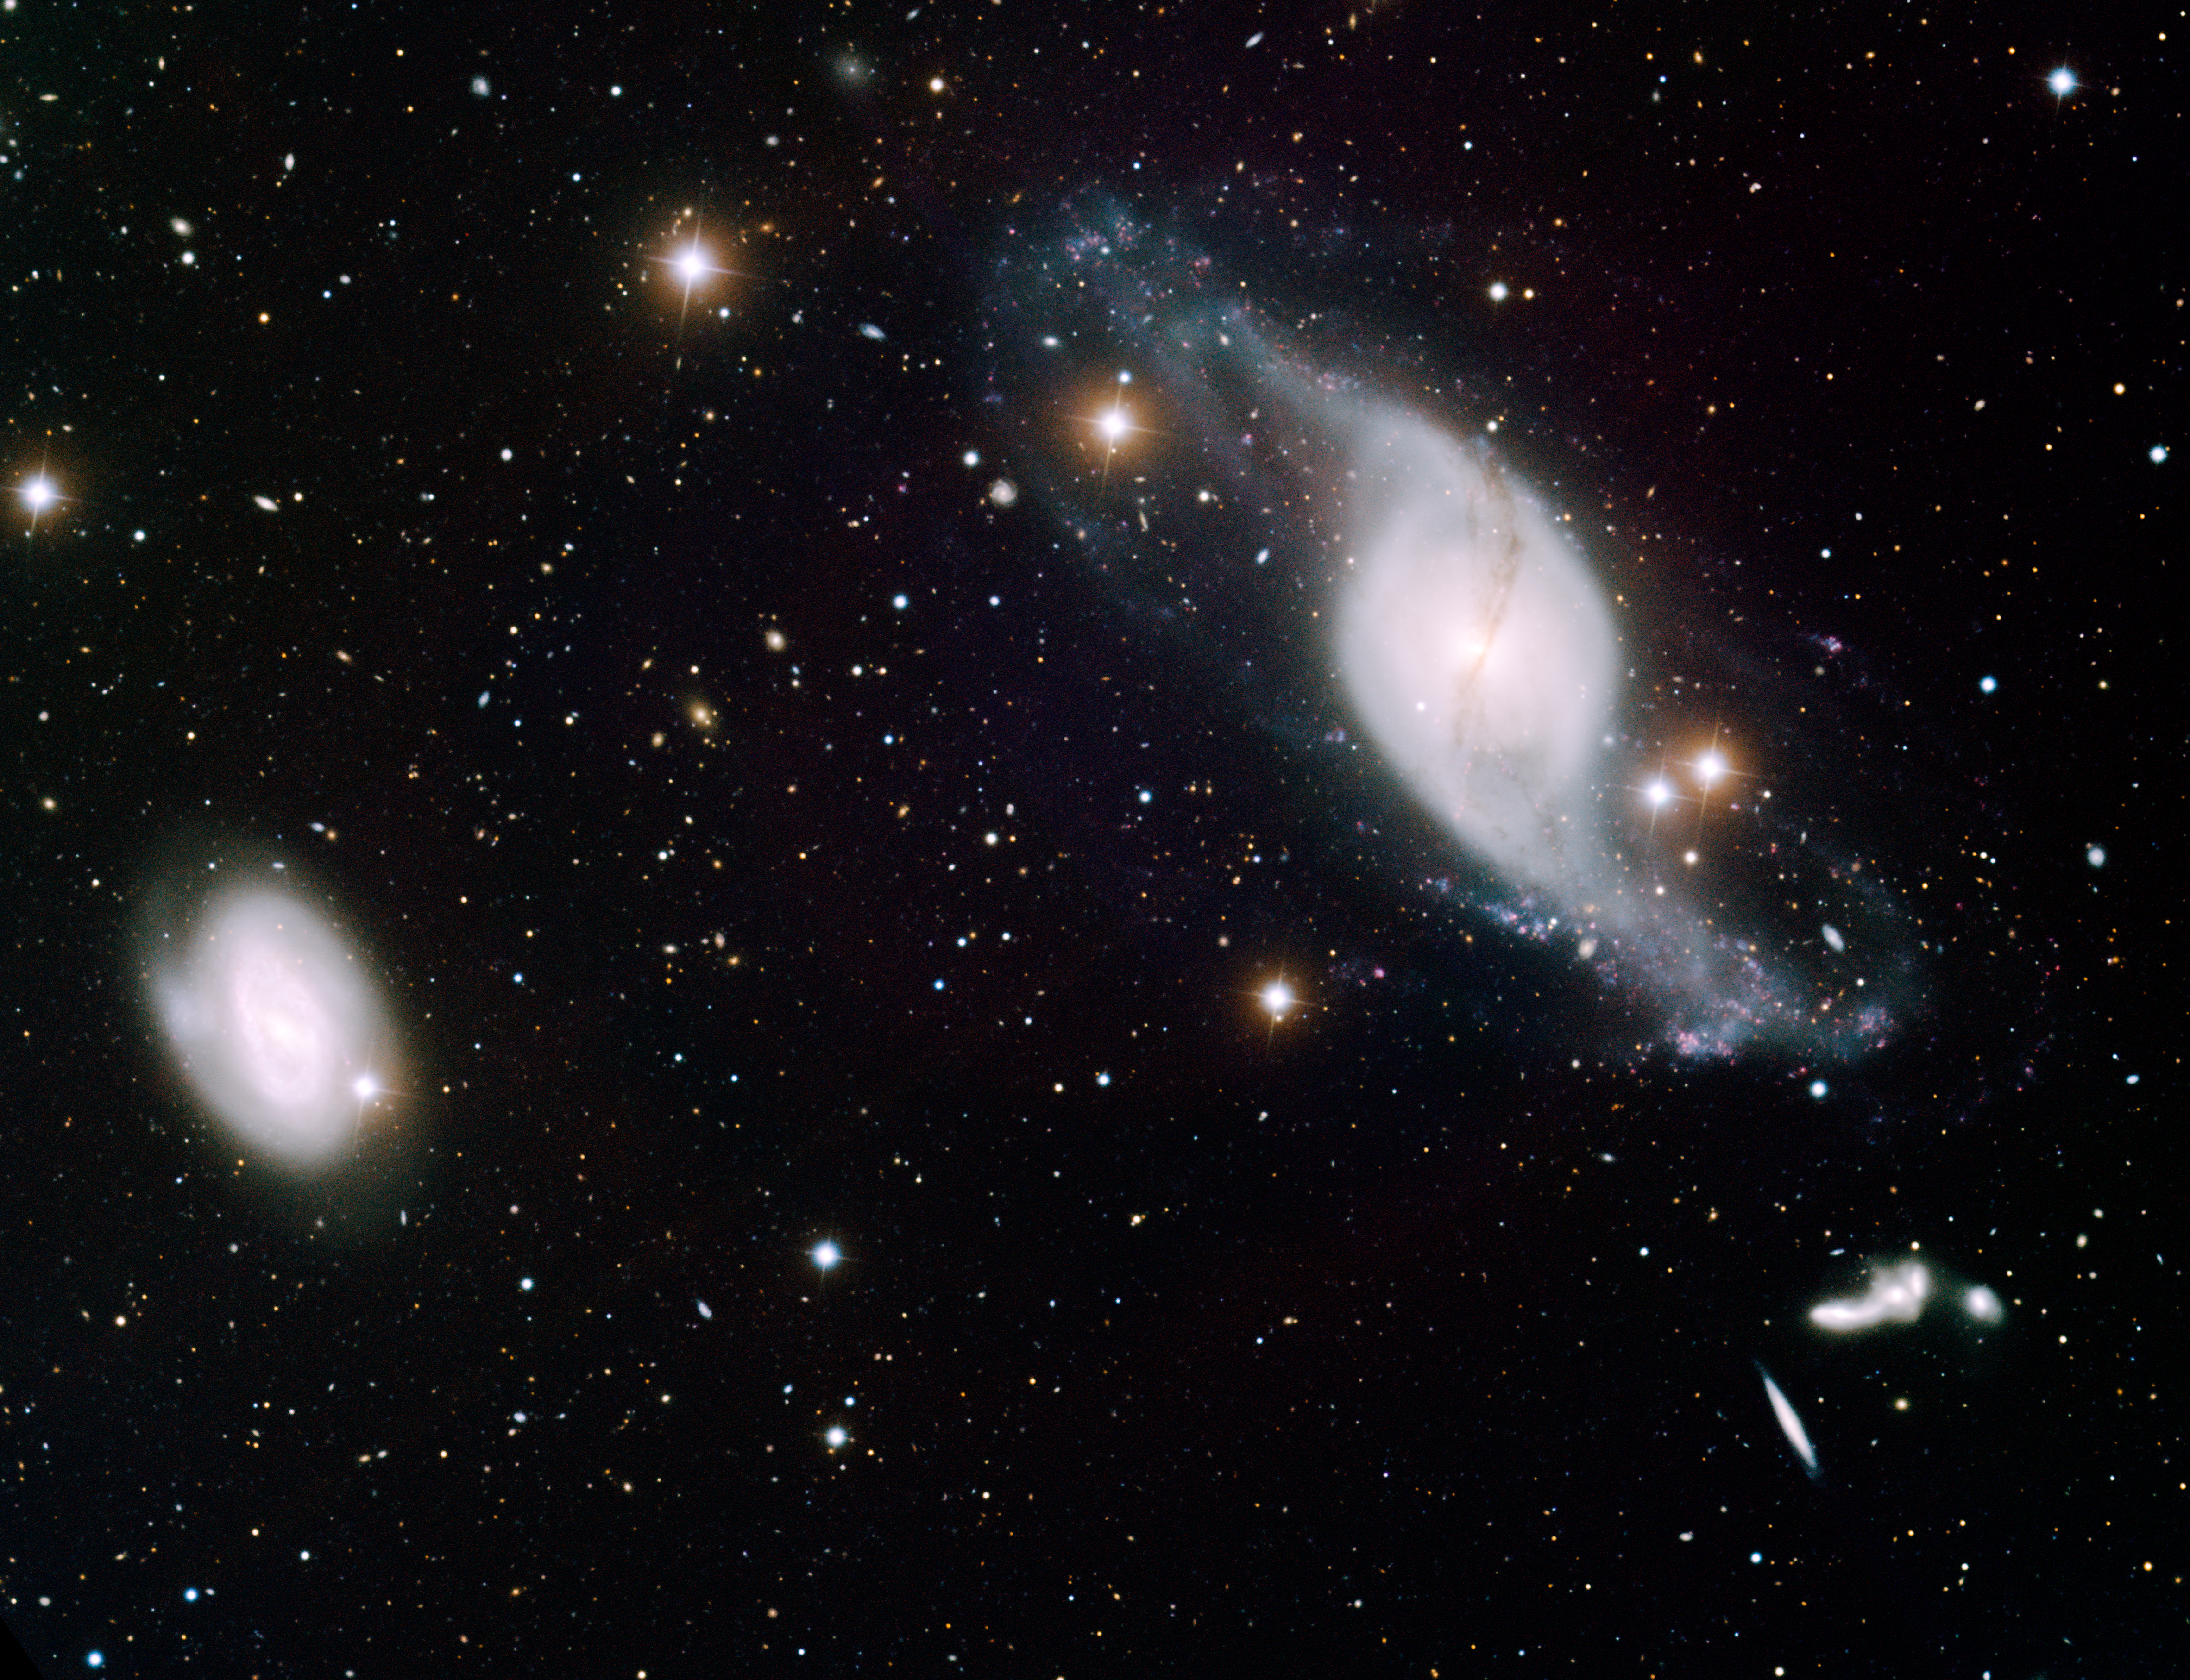

Twisted Spiral Galaxy NGC 3718

This image was obtained with the wide-field view of the Mosaic camera on the Mayall 4-meter telescope at Kitt Peak National Observatory. NGC 3718 is the twisted spiral galaxy in the upper-right corner of the image. Its distinctive shape is likely the result of gravitational interactions with the smaller spiral galaxy, NGC 3729, to the left. Below and to the right of NGC 3718 is the Hickson Compact Group 56, which consists of five interacting galaxies. These galaxies aren't smaller. Instead, they are about eight times further away than NGC 3718 and NGC 3729. The image was generated with observations in the U (violet), B (blue), V (green), I (orange) and Hydrogen-Alpha (red) filters. This image is rotated 35 degrees counterclockwise from North is up, East is left.

Credit: T.A. Rector (University of Alaska Anchorage) and H. Schweiker (WIYN and NOIRLab/NSF/AURA)